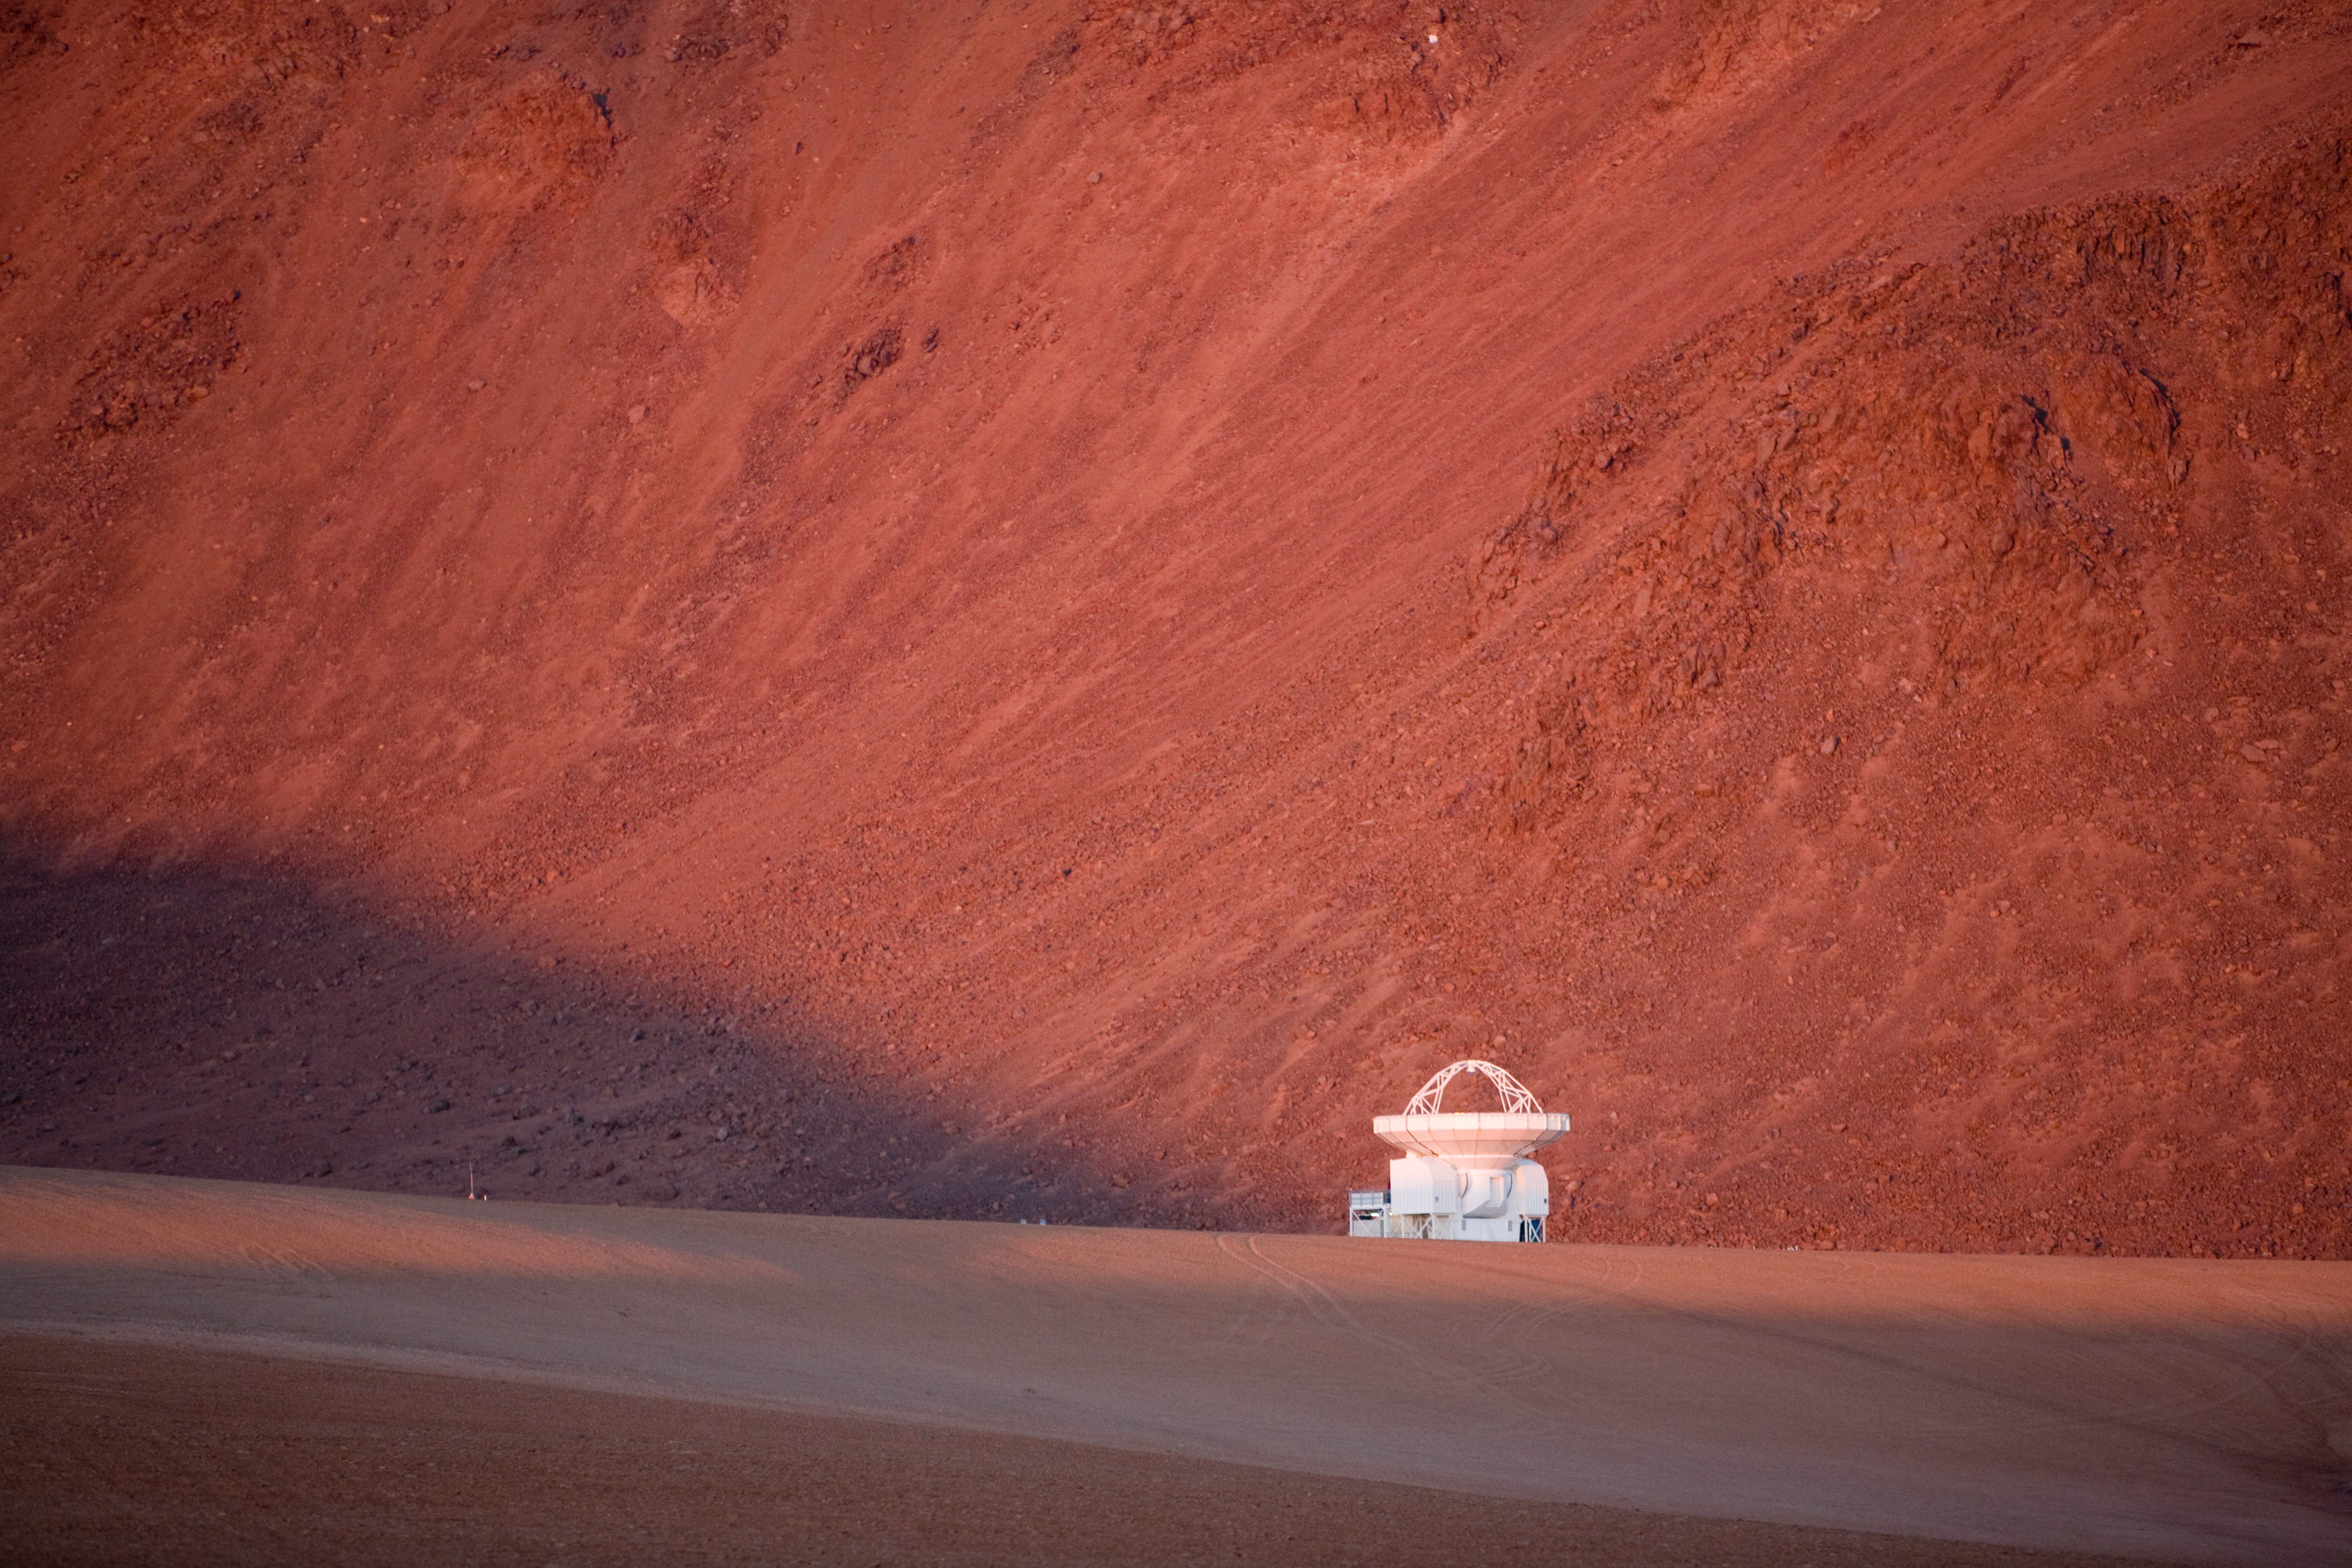

APEX at Chajnantor*

While ALMA is currently under construction, astronomers are already doing millimetre and submillimetre astronomy at Chajnantor, with the Atacama Pathfinder Experiment (APEX). This is a new-technology 12-m telescope, based on an ALMA prototype antenna, and operating at the ALMA site. It has modified optics and an improved antenna surface accuracy, and is designed to take advantage of the excellent sky transparency working with wavelengths in the 0.2 to 1.4 mm range.

This image is available as a mounted image in the ESOshop

Credit: ESO/H.H.Heyer